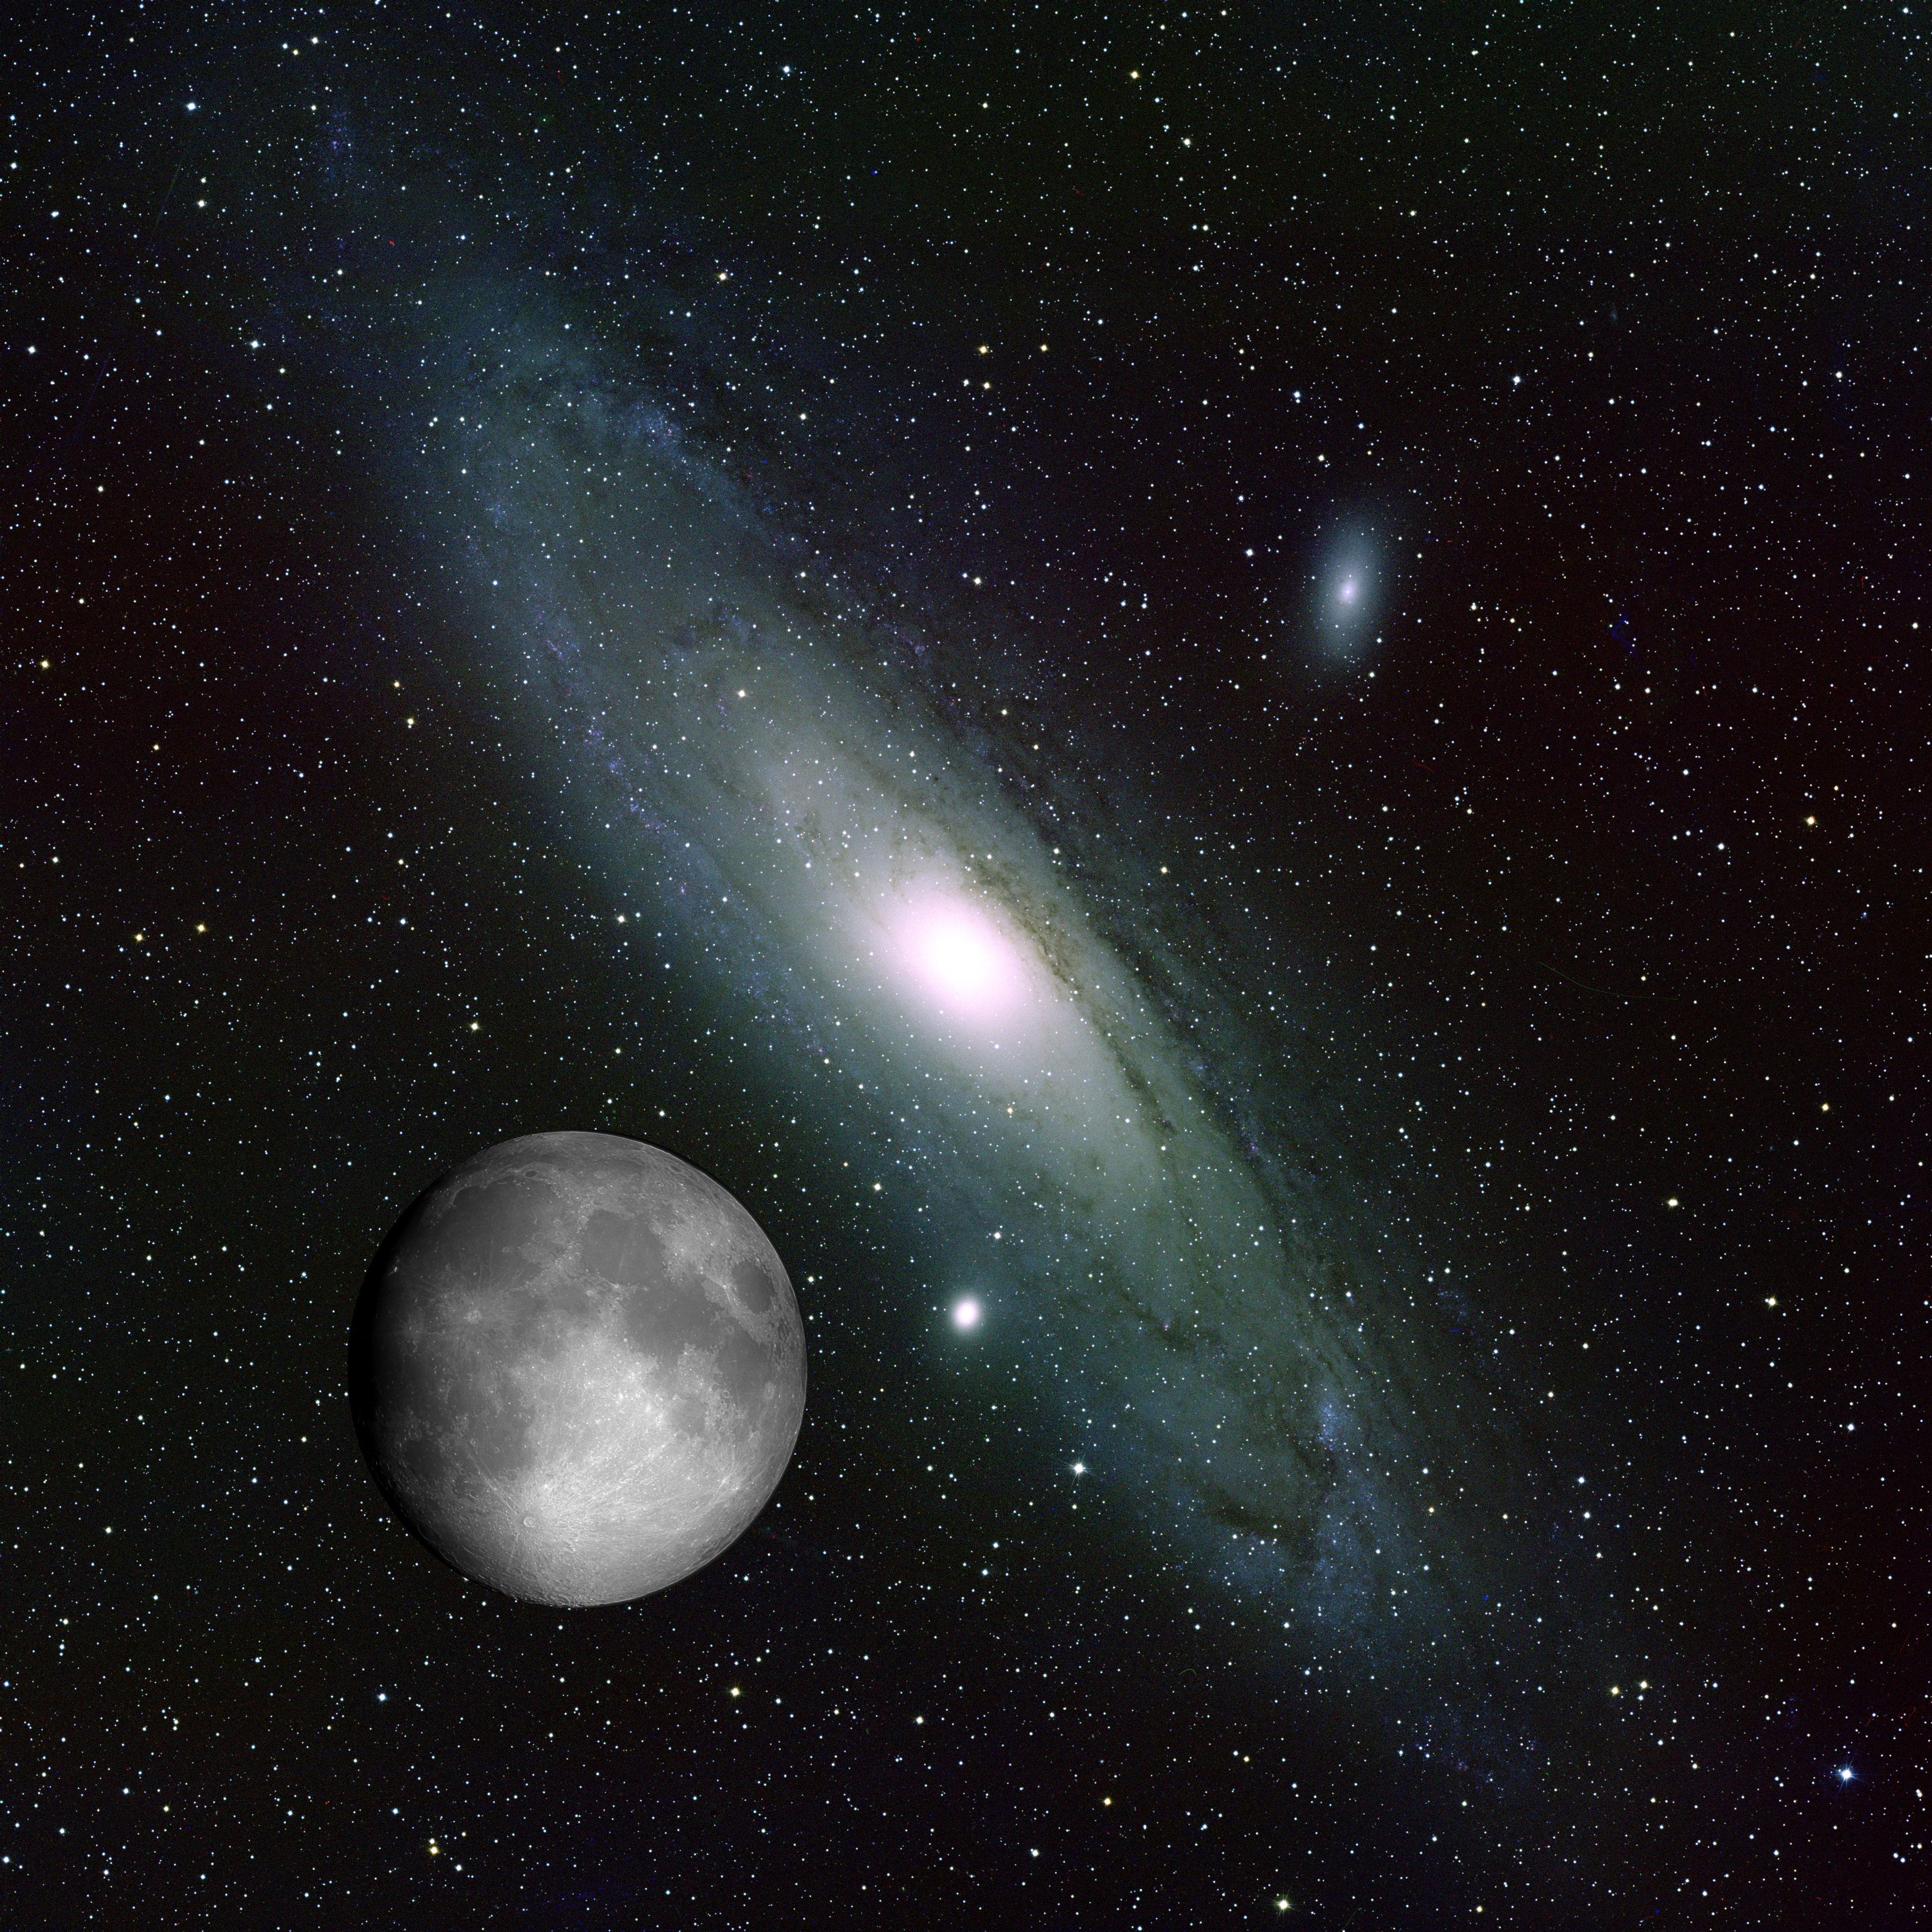

Andromeda and the Moon collage

This picture was prepared for a popular talk in order to illustrate just how large the Andromeda galaxy is on the sky, and it sparked enough interest to warrant its inclusion in the gallery. Due to its low surface brightness, Andromeda's great size is not evident. Superimposing our Moon picture on our M31 picture at the same scale rather dramatizes the point. Note that both of these images were created in different years during the Research Experiences for Undergraduates program at Kitt Peak.

Credit: REU program, N.A.Sharp/NOIRLab/NSF/AURA/